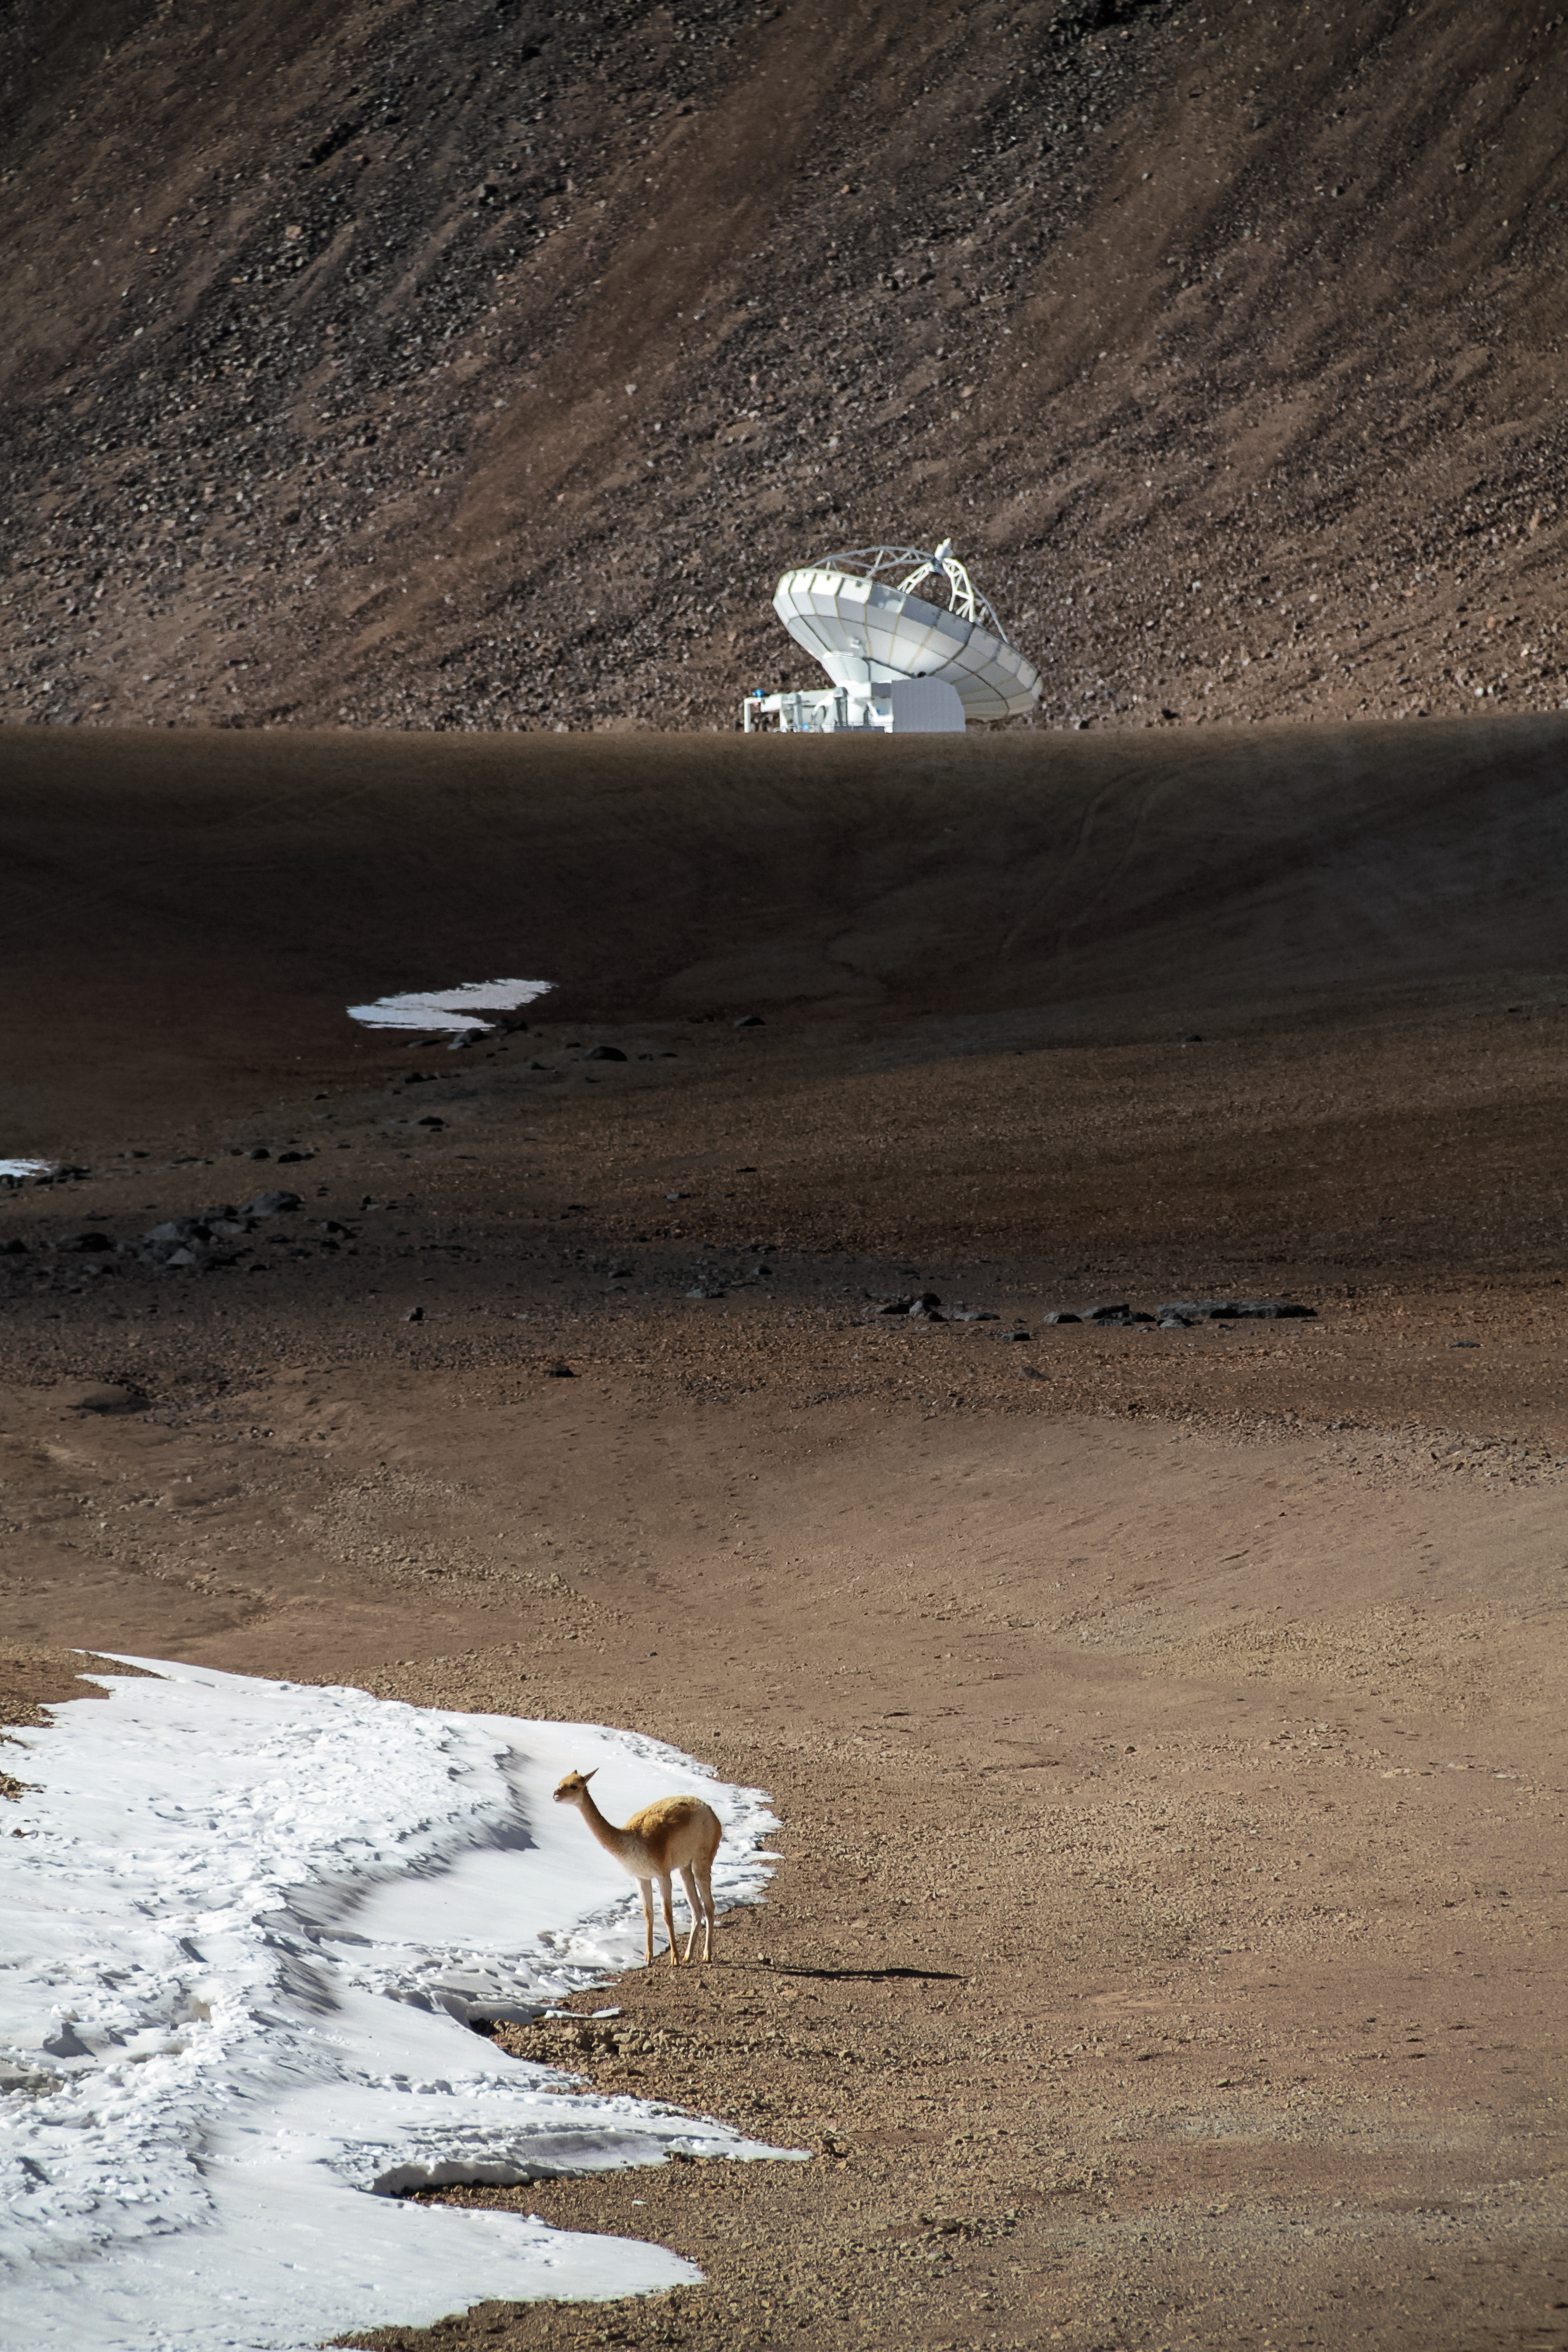

The vicuña and the antenna

High upon the Chajnantor Plateau, a solitary vicuña — a relative of llamas, alpacas and camels — stands before the APEX antenna.

Credit: Jaime Guarda - ALMA (ESO/NAOJ/NRAO)